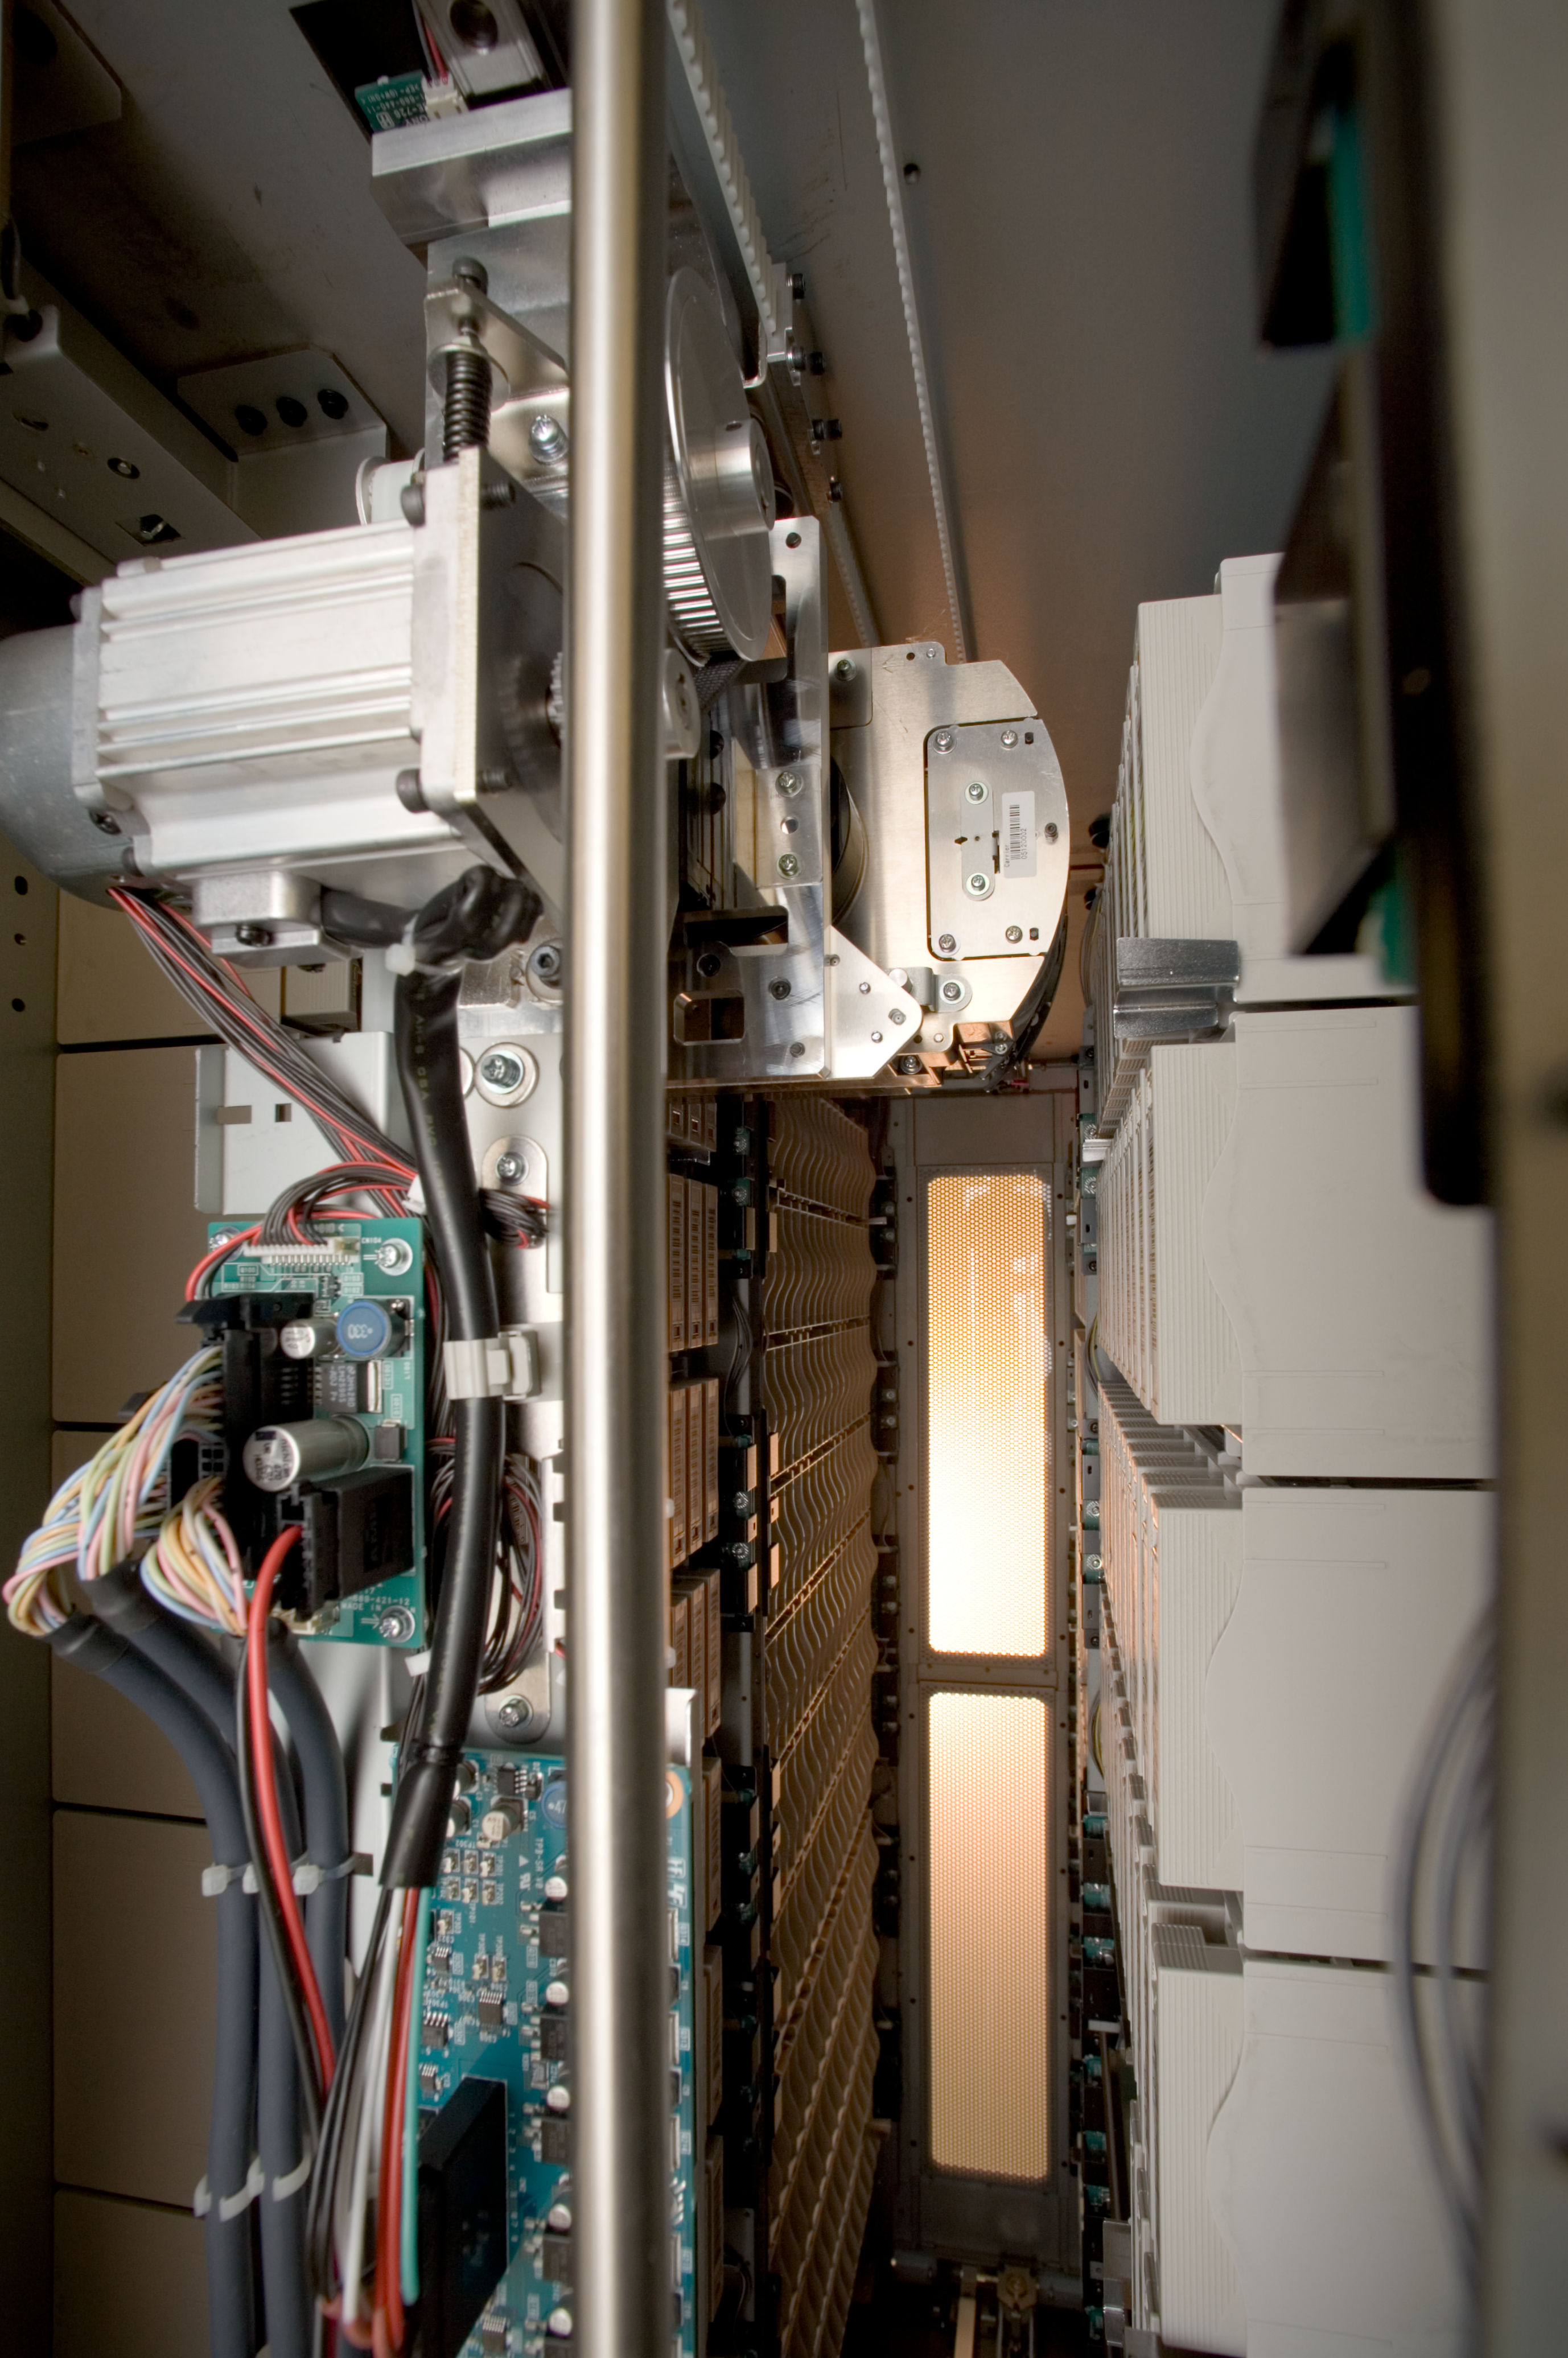

Science archive

This picture obtained in 2006 shows a robotic arm inside a cabinet of the Science Archive.

Credit: ESO